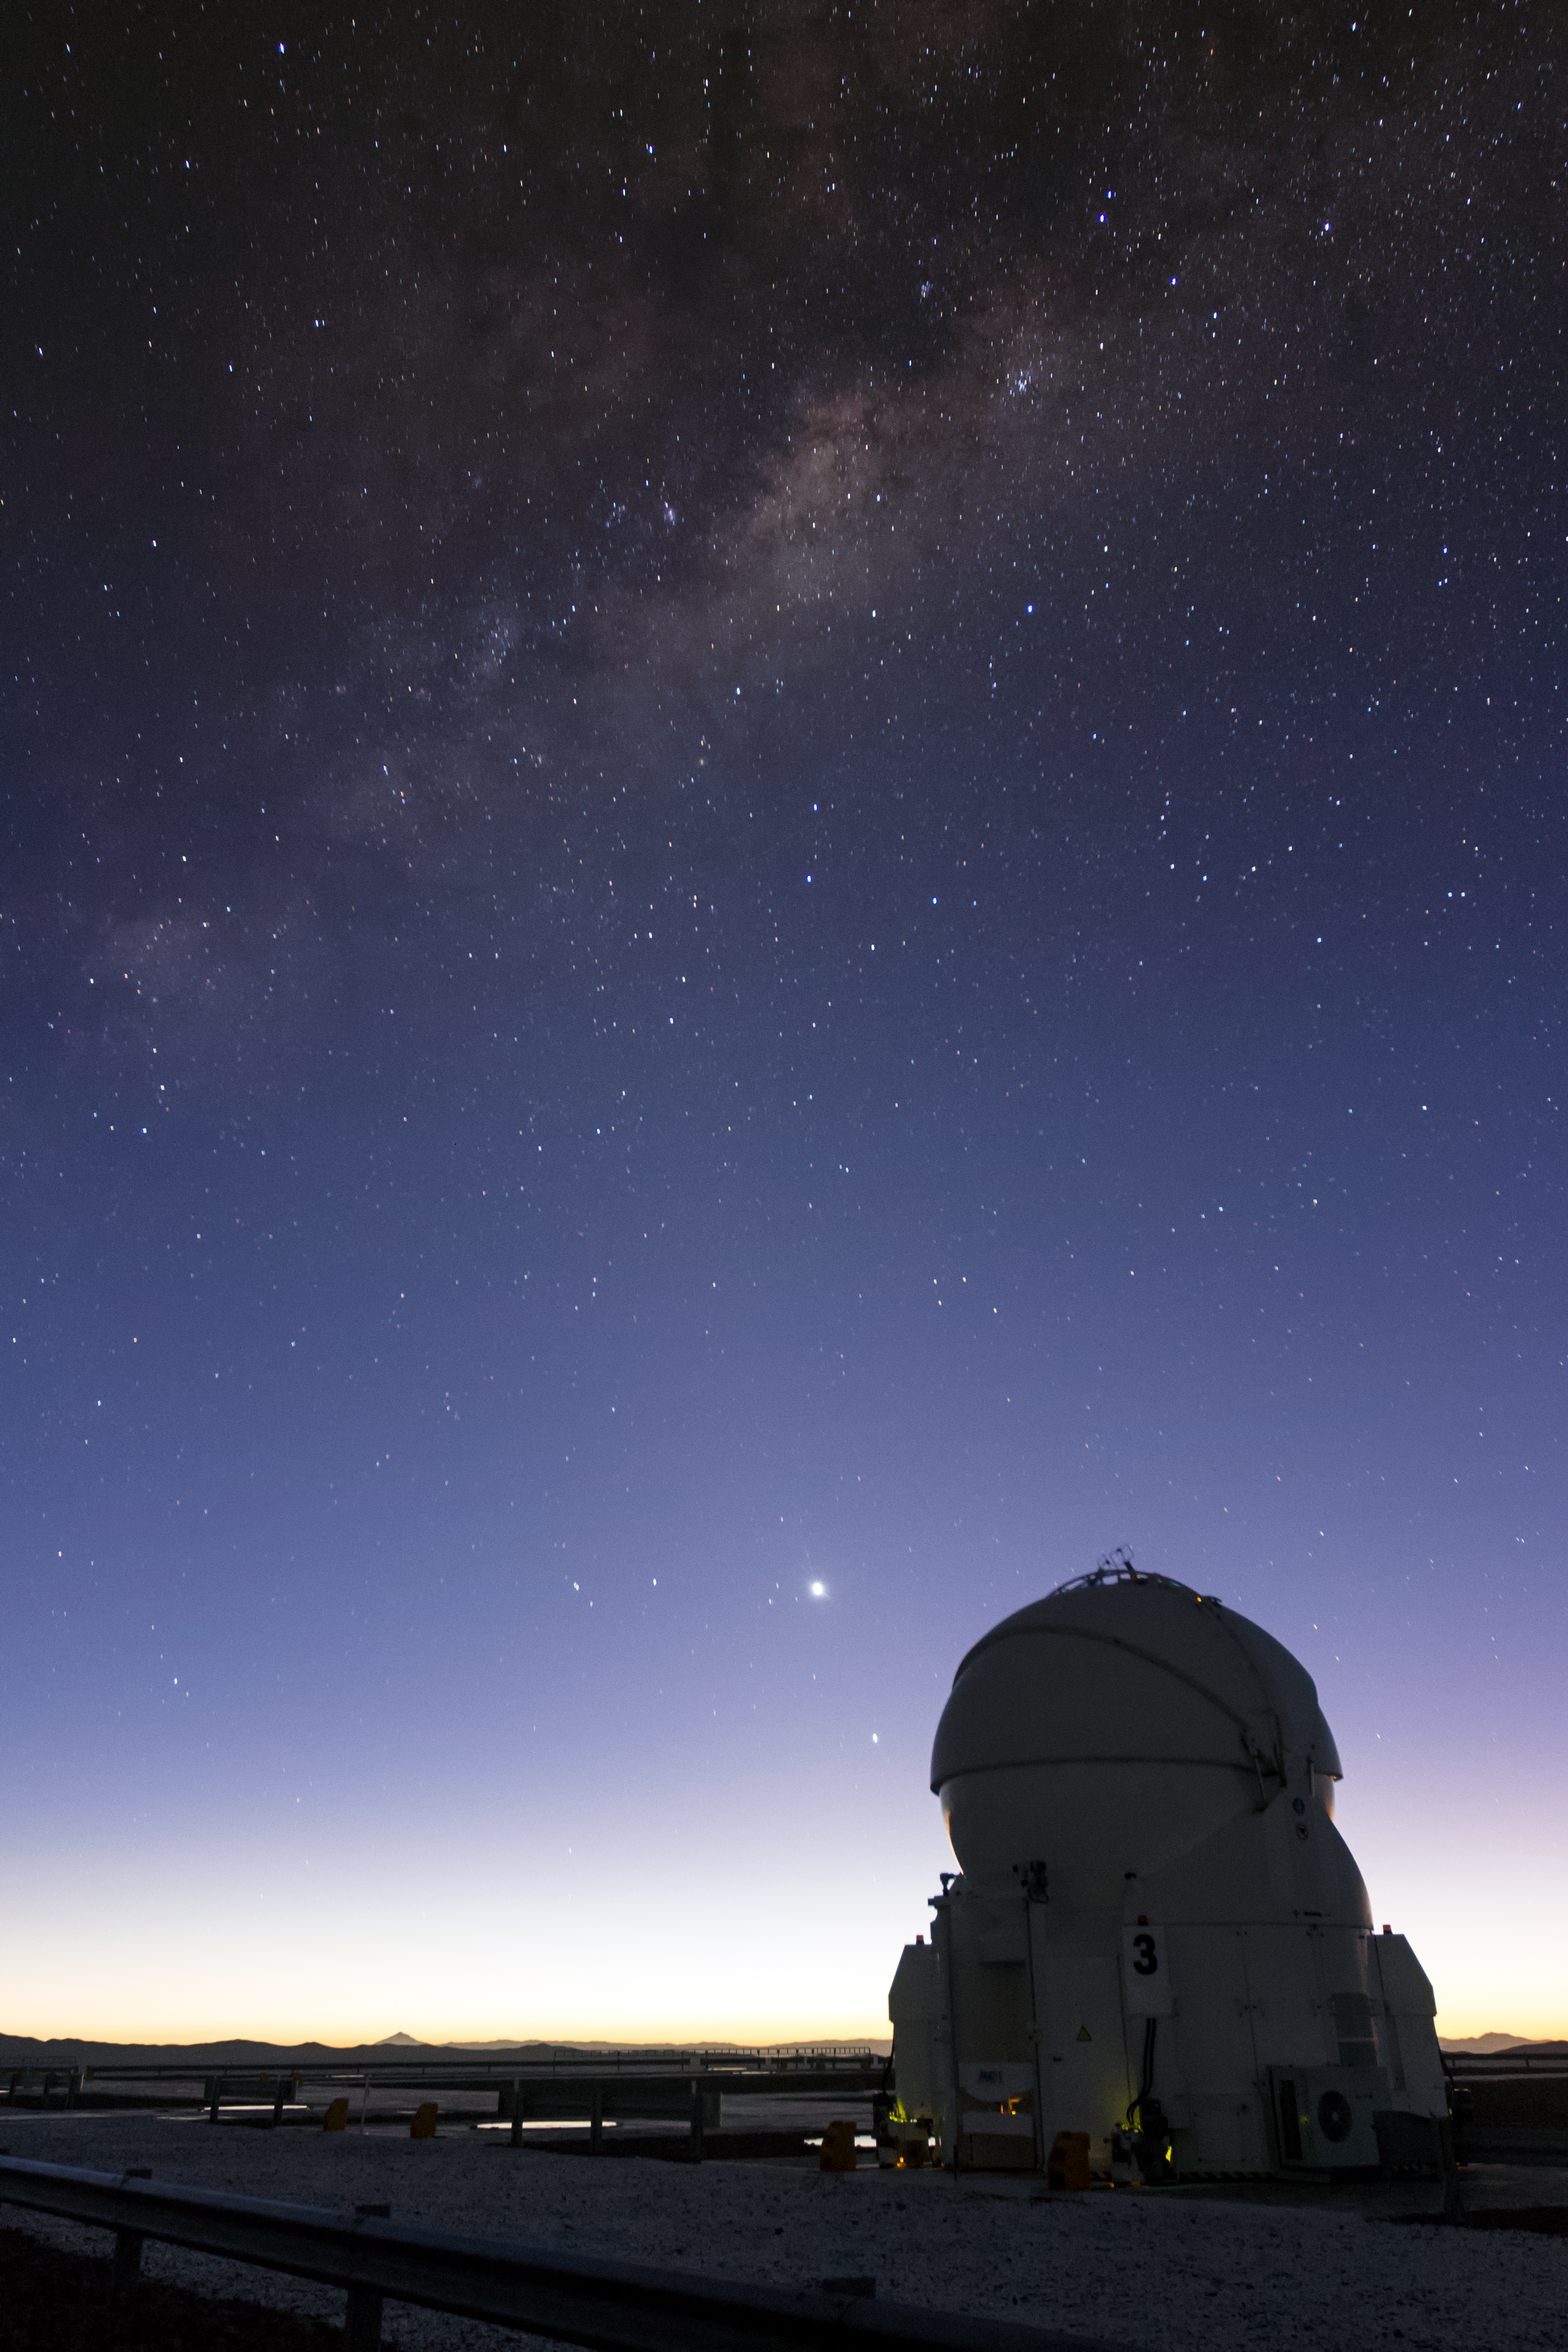

Closed-up Auxiliary

The 1.8-m Auxiliary Telescopes (ATs) at ESO's Very Large Telescope in Chile are smaller than their companions, the Unit Telescopes (UTs). What they lack in size, however, they more than make up for in their ingenious interferometry system.

Credit: J. Milli/ESO